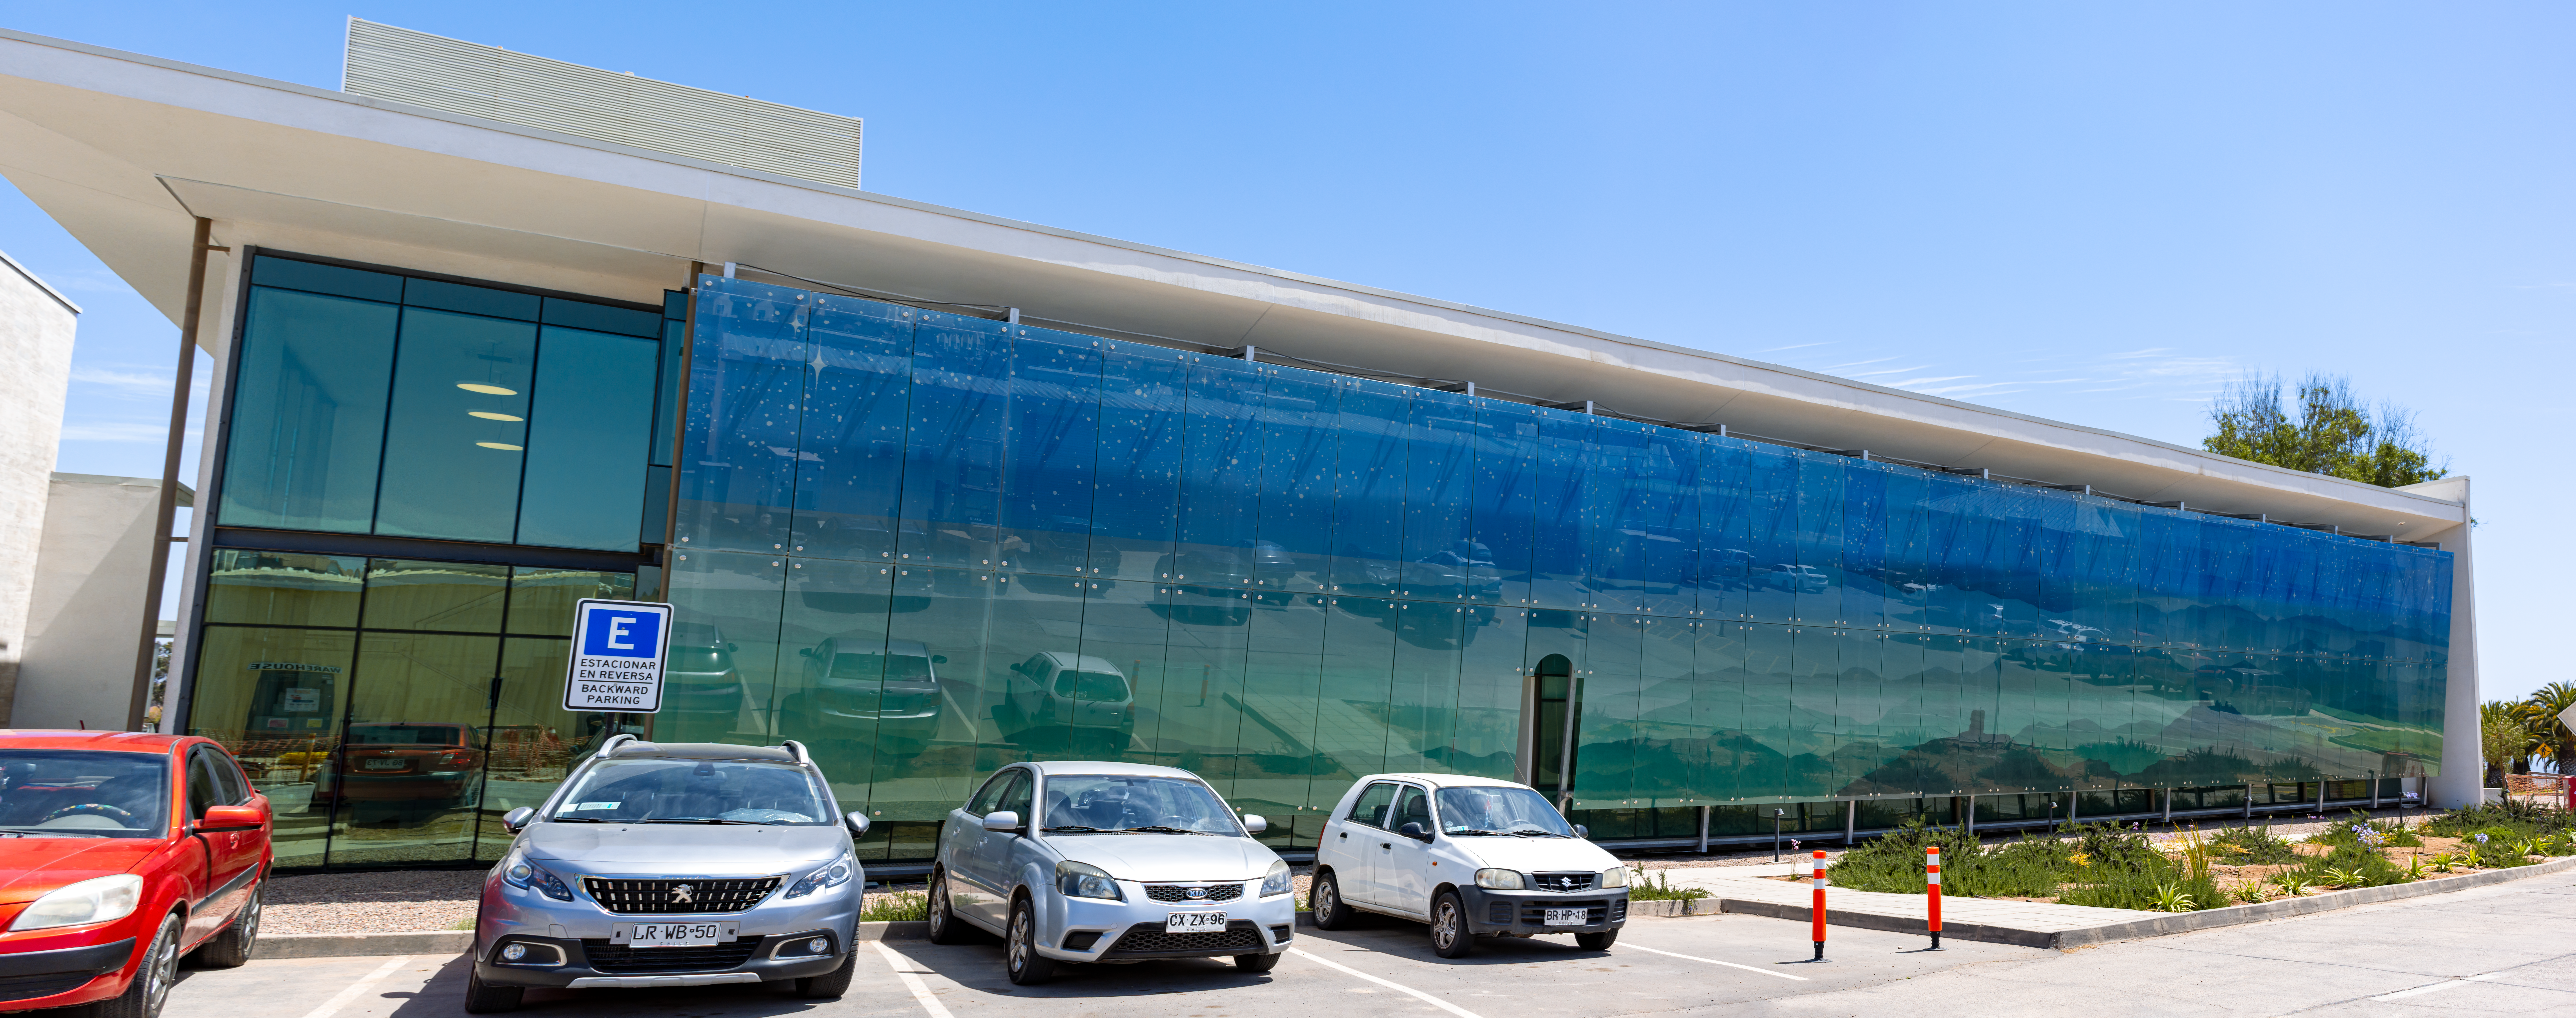

AURA Recinto

Part of the AURA Recinto facility in La Serena, Chile.

Credit: NOIRLab/AURA/NSF/L. Opazo